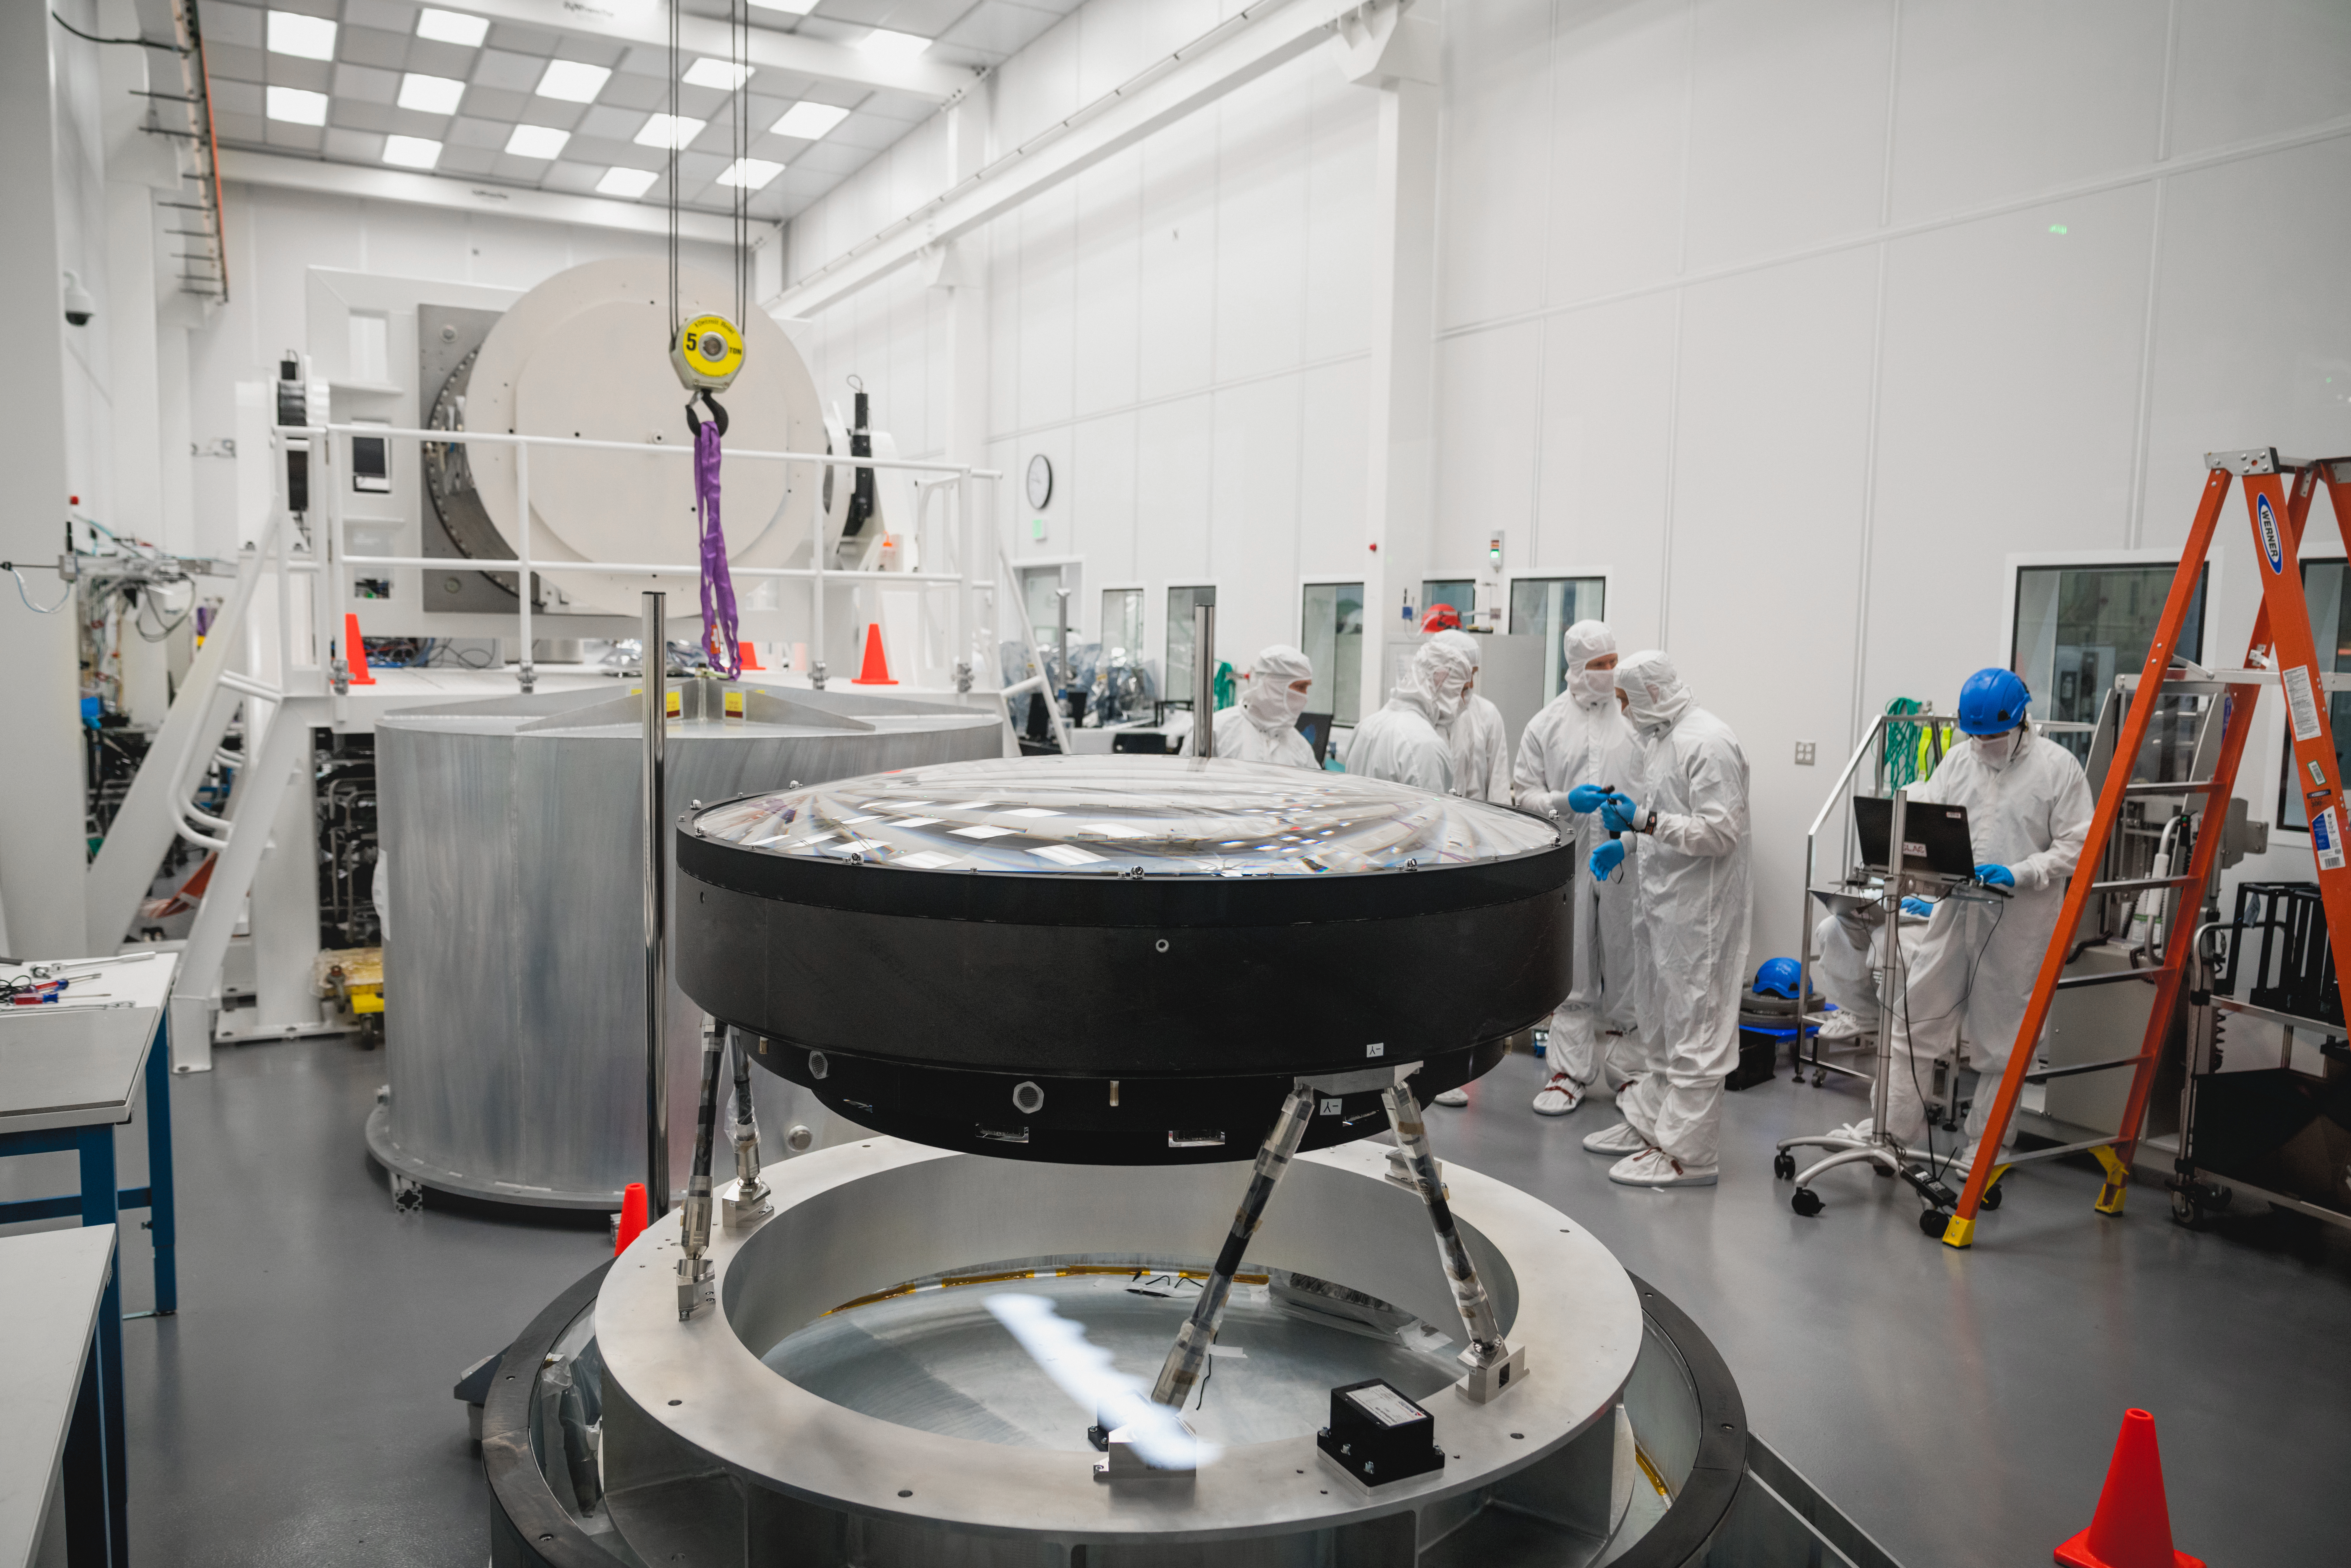

The LSST Camera Lens is here!

The largest high-performance optical lens ever fabricated (5.1 feet in diameter), seen arriving at SLAC, for the 3,200-megapixel digital camera of the Legacy Survey of Space and Time (LSST). The lens is mounted with a smaller companion lens (3.9 feet in diameter) in a carbon fiber structure. Both lenses have been built over the past five years by Boulder, Colorado-based Ball Aerospace and Technologies Corp. and its subcontractor, Tucson-based Arizona Optical Systems. Read more in the press release.

Credit: Farrin Abbott / SLAC National Accelerator Laboratory